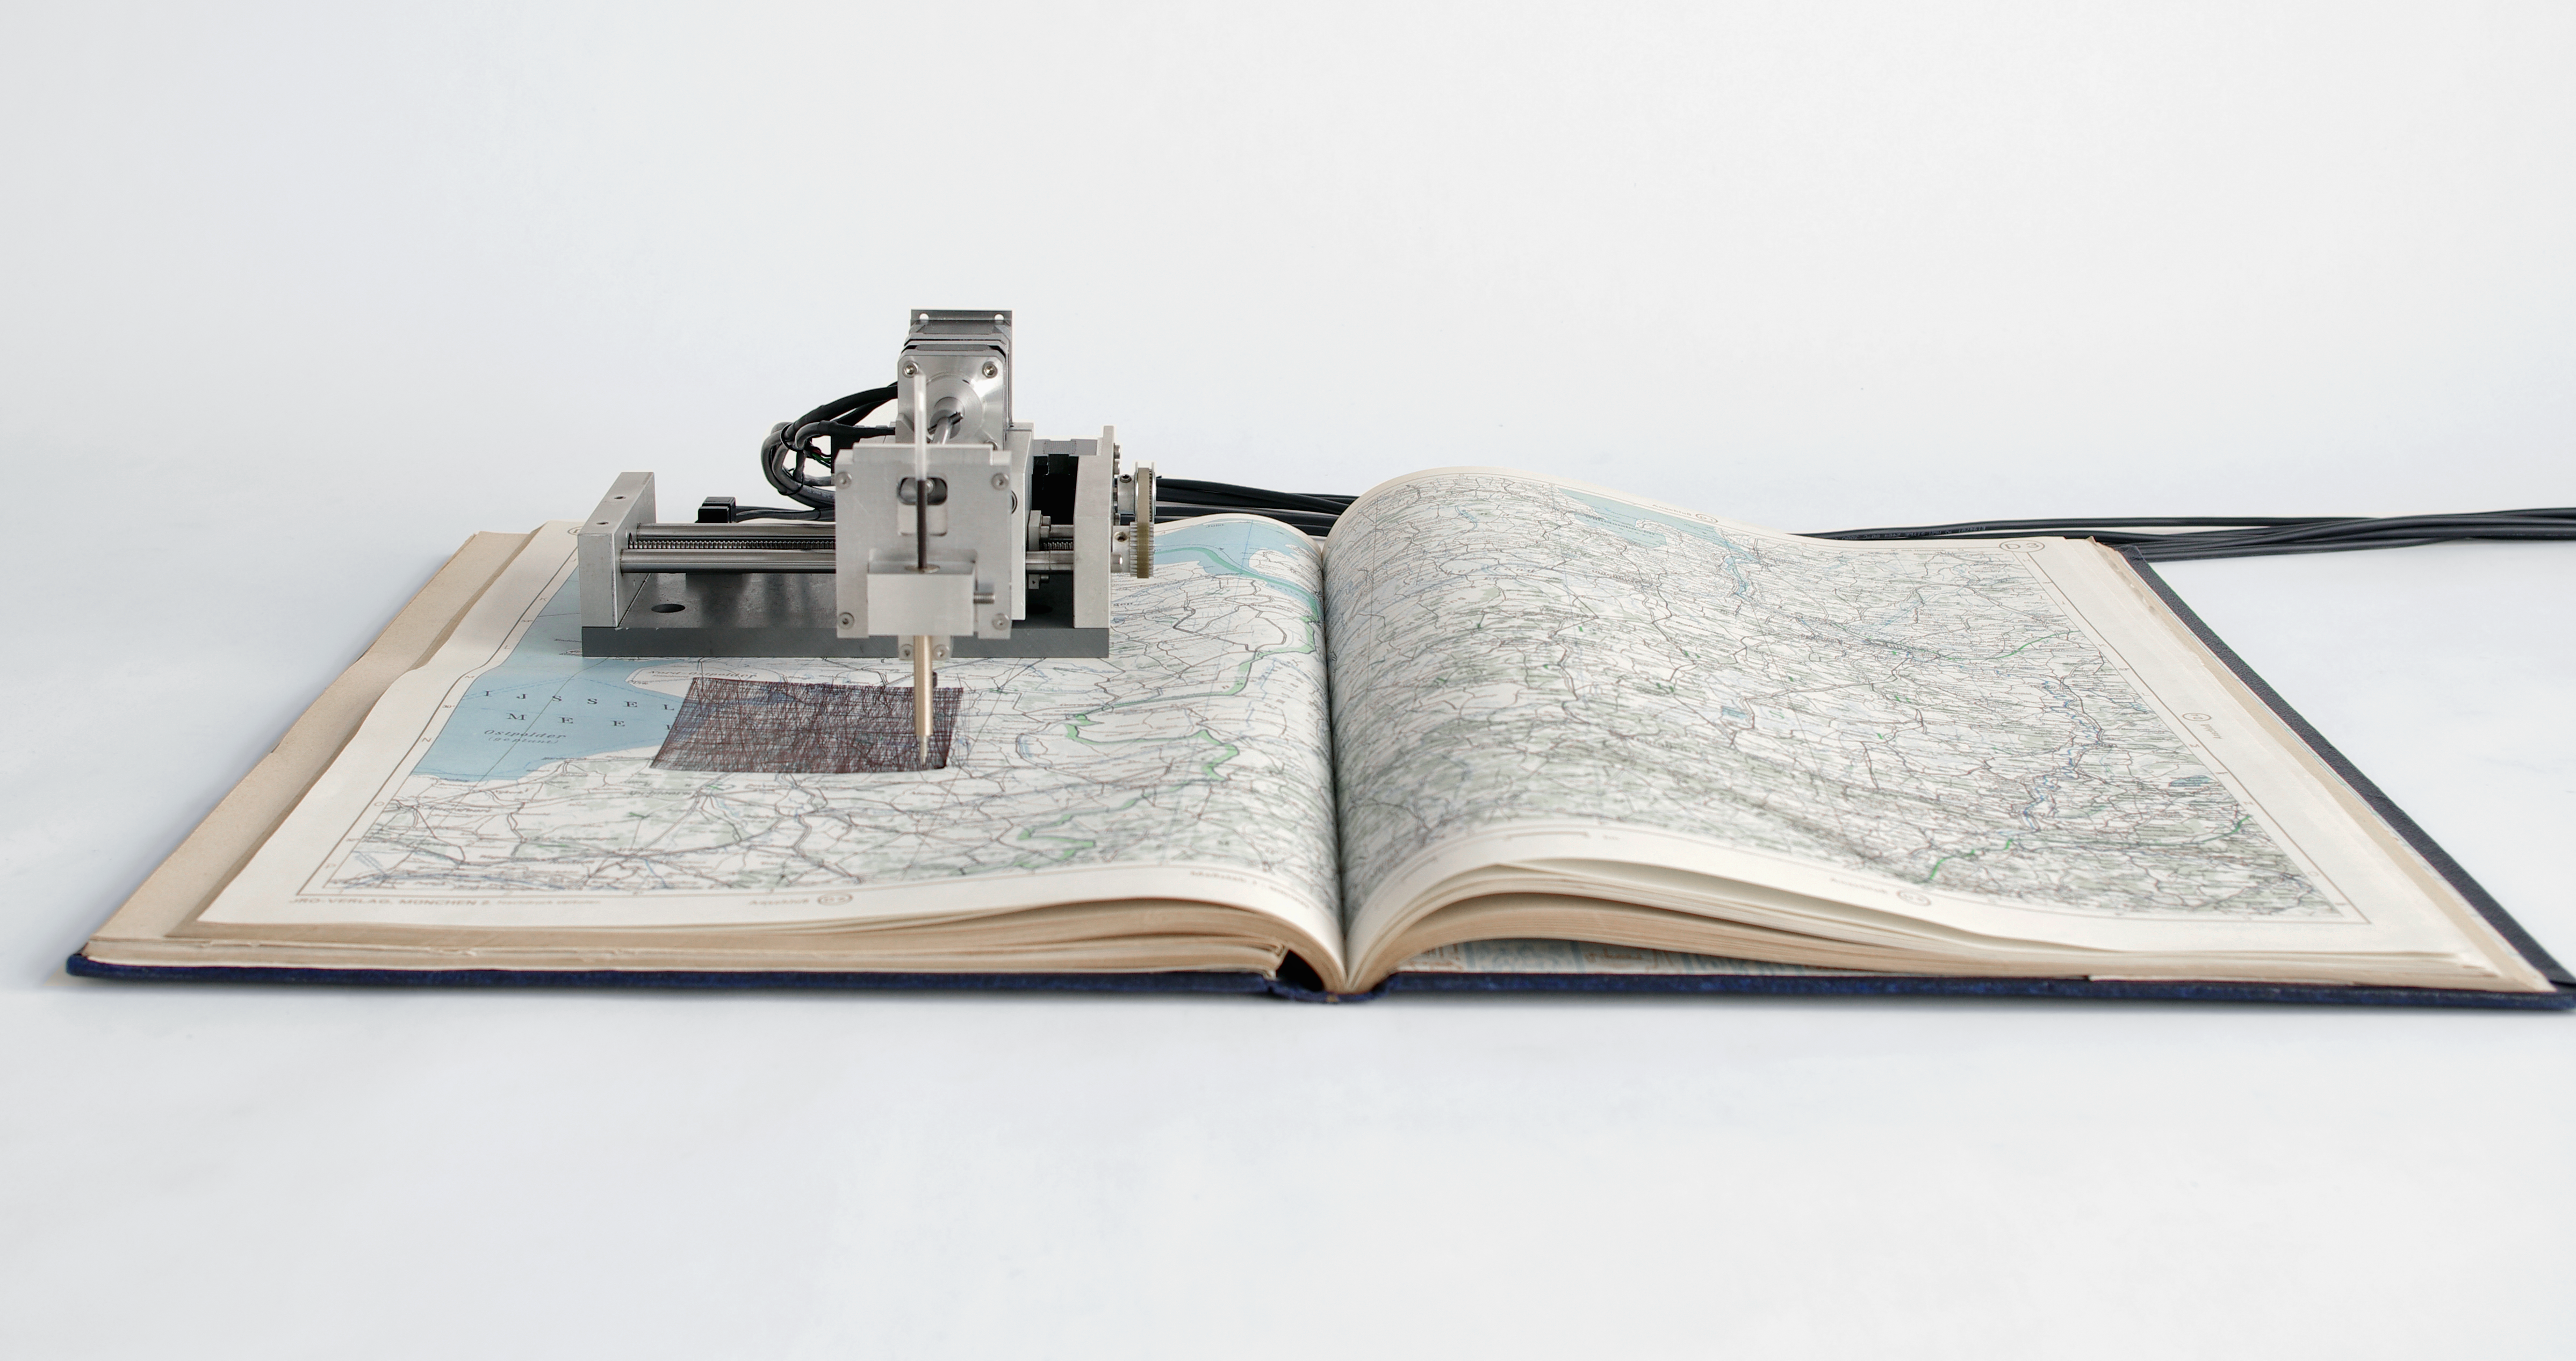

Quadrature - satelliten - the Netherlands

The members of the Quadrature group combine old and new elements in their art. This machine accesses data about satellite orbits to draw their paths across the sky on old maps.

Credit: Quadrature